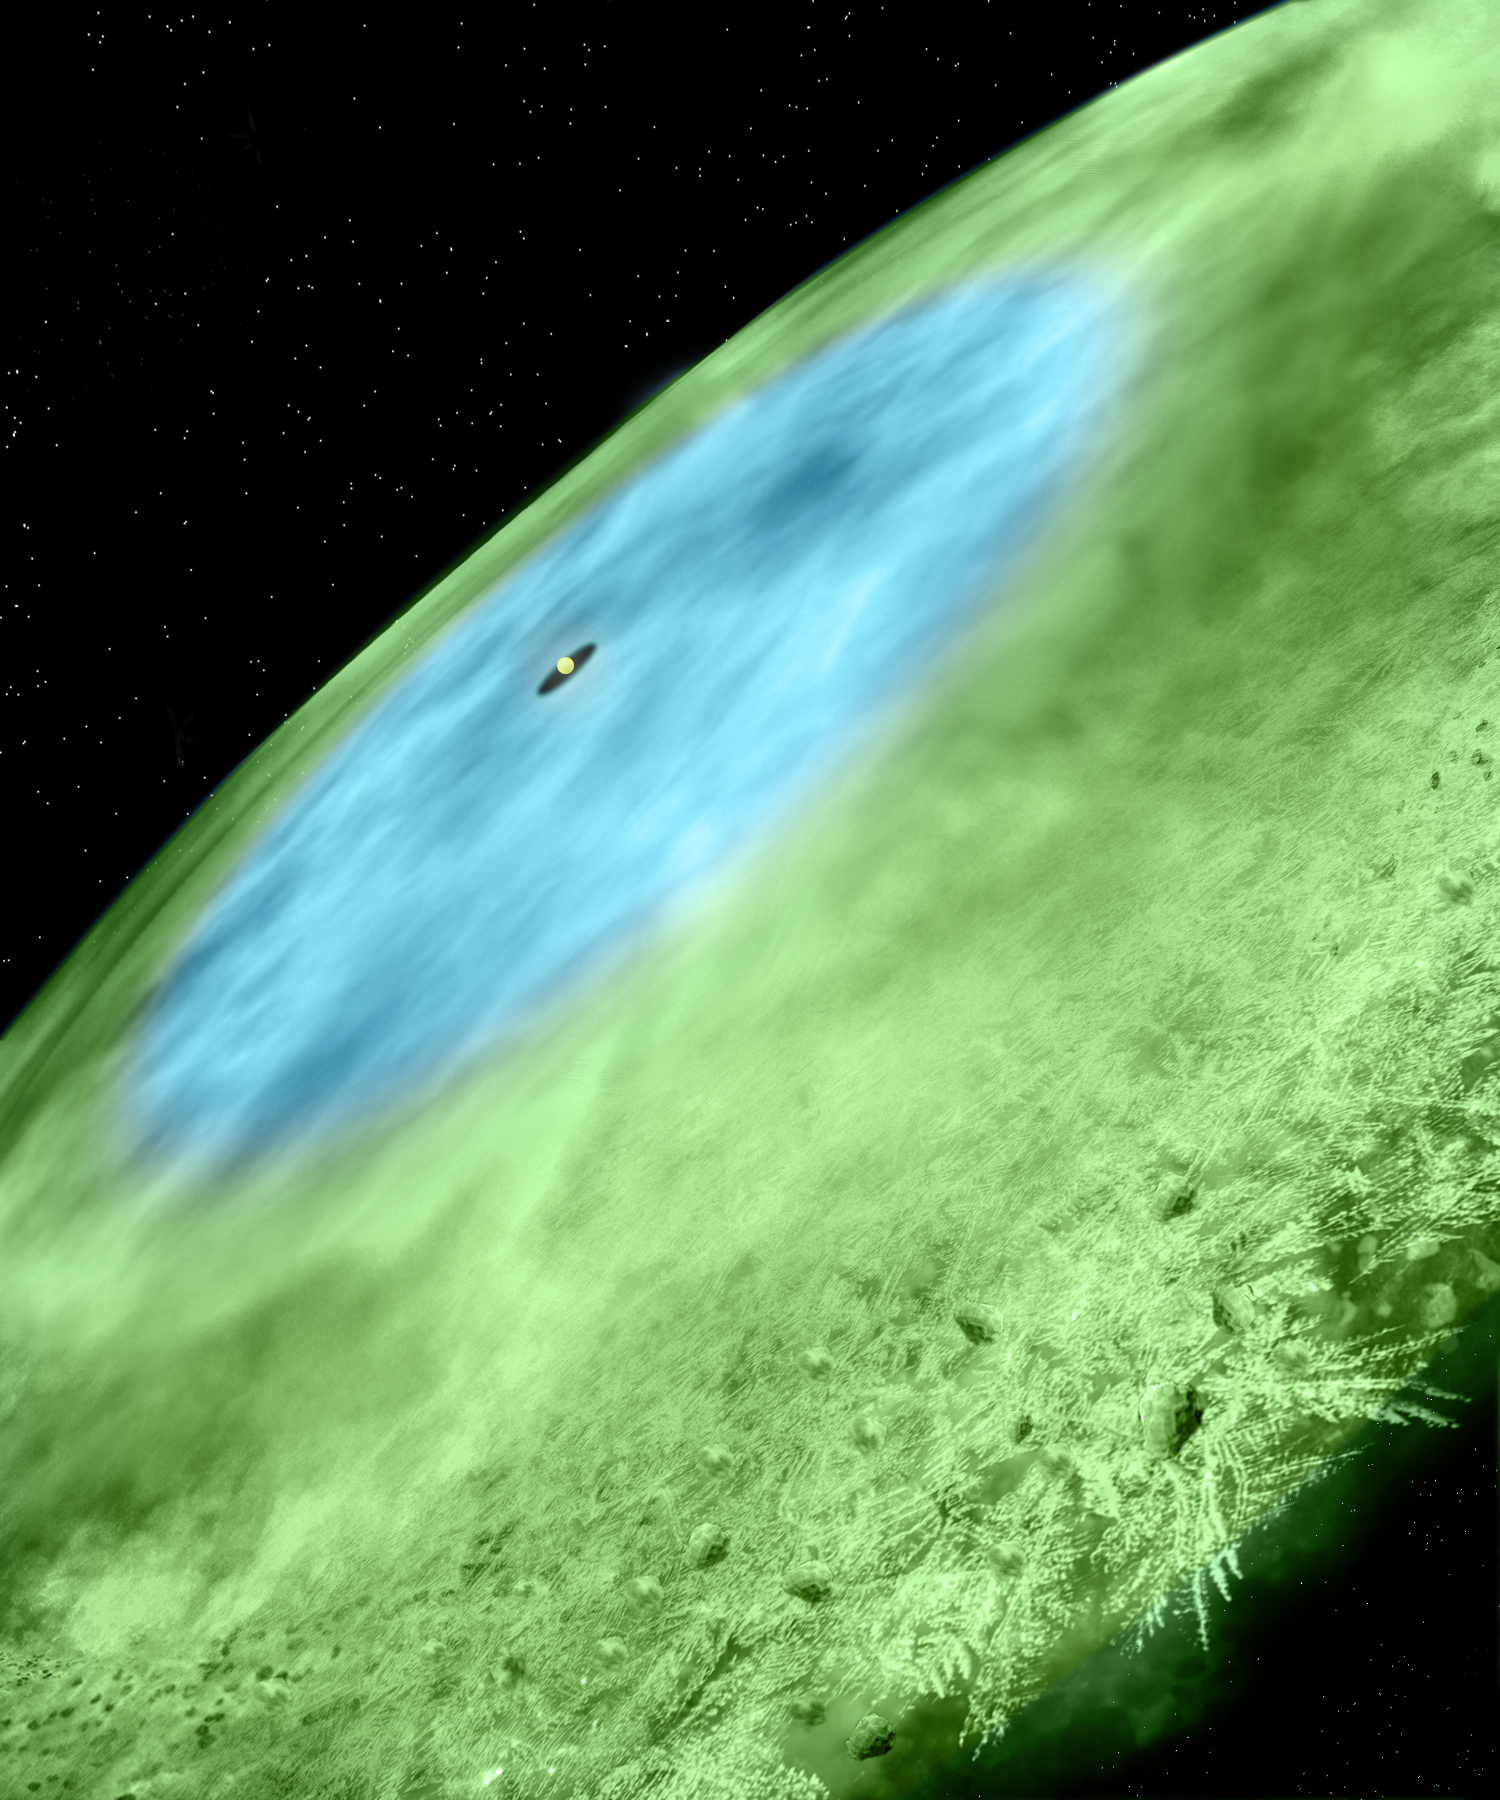

Finding Ice in Baby Solar Systems

Artist concept of the so-called "snow line" in the young planet-forming system known as TW Hydrae. A snow line is where particles become icy and can more easily stick together to make larger chunks when they collide. This is one way for planets to form. ALMA has found water-covered ice grains in this system's inner disk (4.5 -- 30 AU, blue) and carbon monoxide (CO) ice-covered grains in the outer disk (>30 AU, green). The transition from blue to green marks the CO snow line.

Credit: Alexandra Angelich and Bill Saxton (NRAO/AUI/NSF)